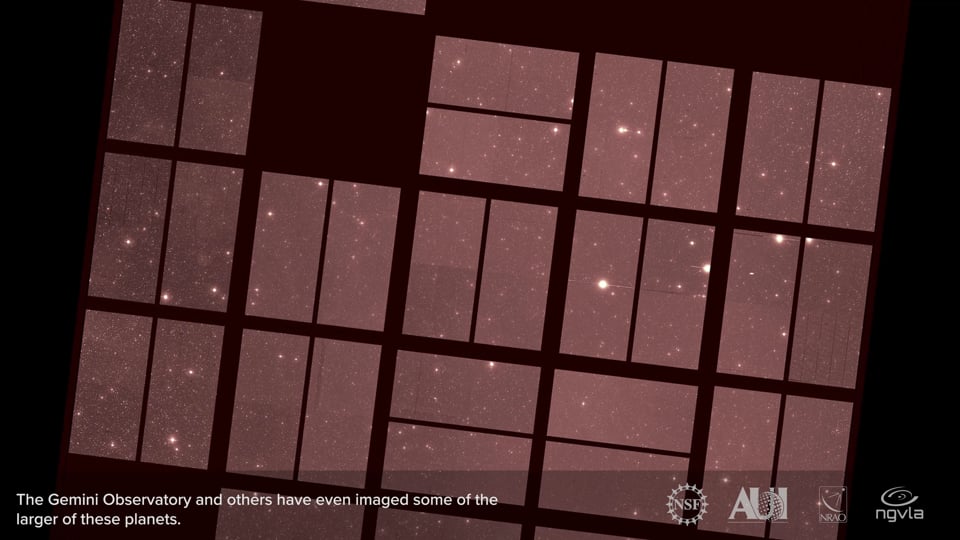

Pebbles to Planets

Video created 11/23/2020

Credit: NRAO/AUI/NSF